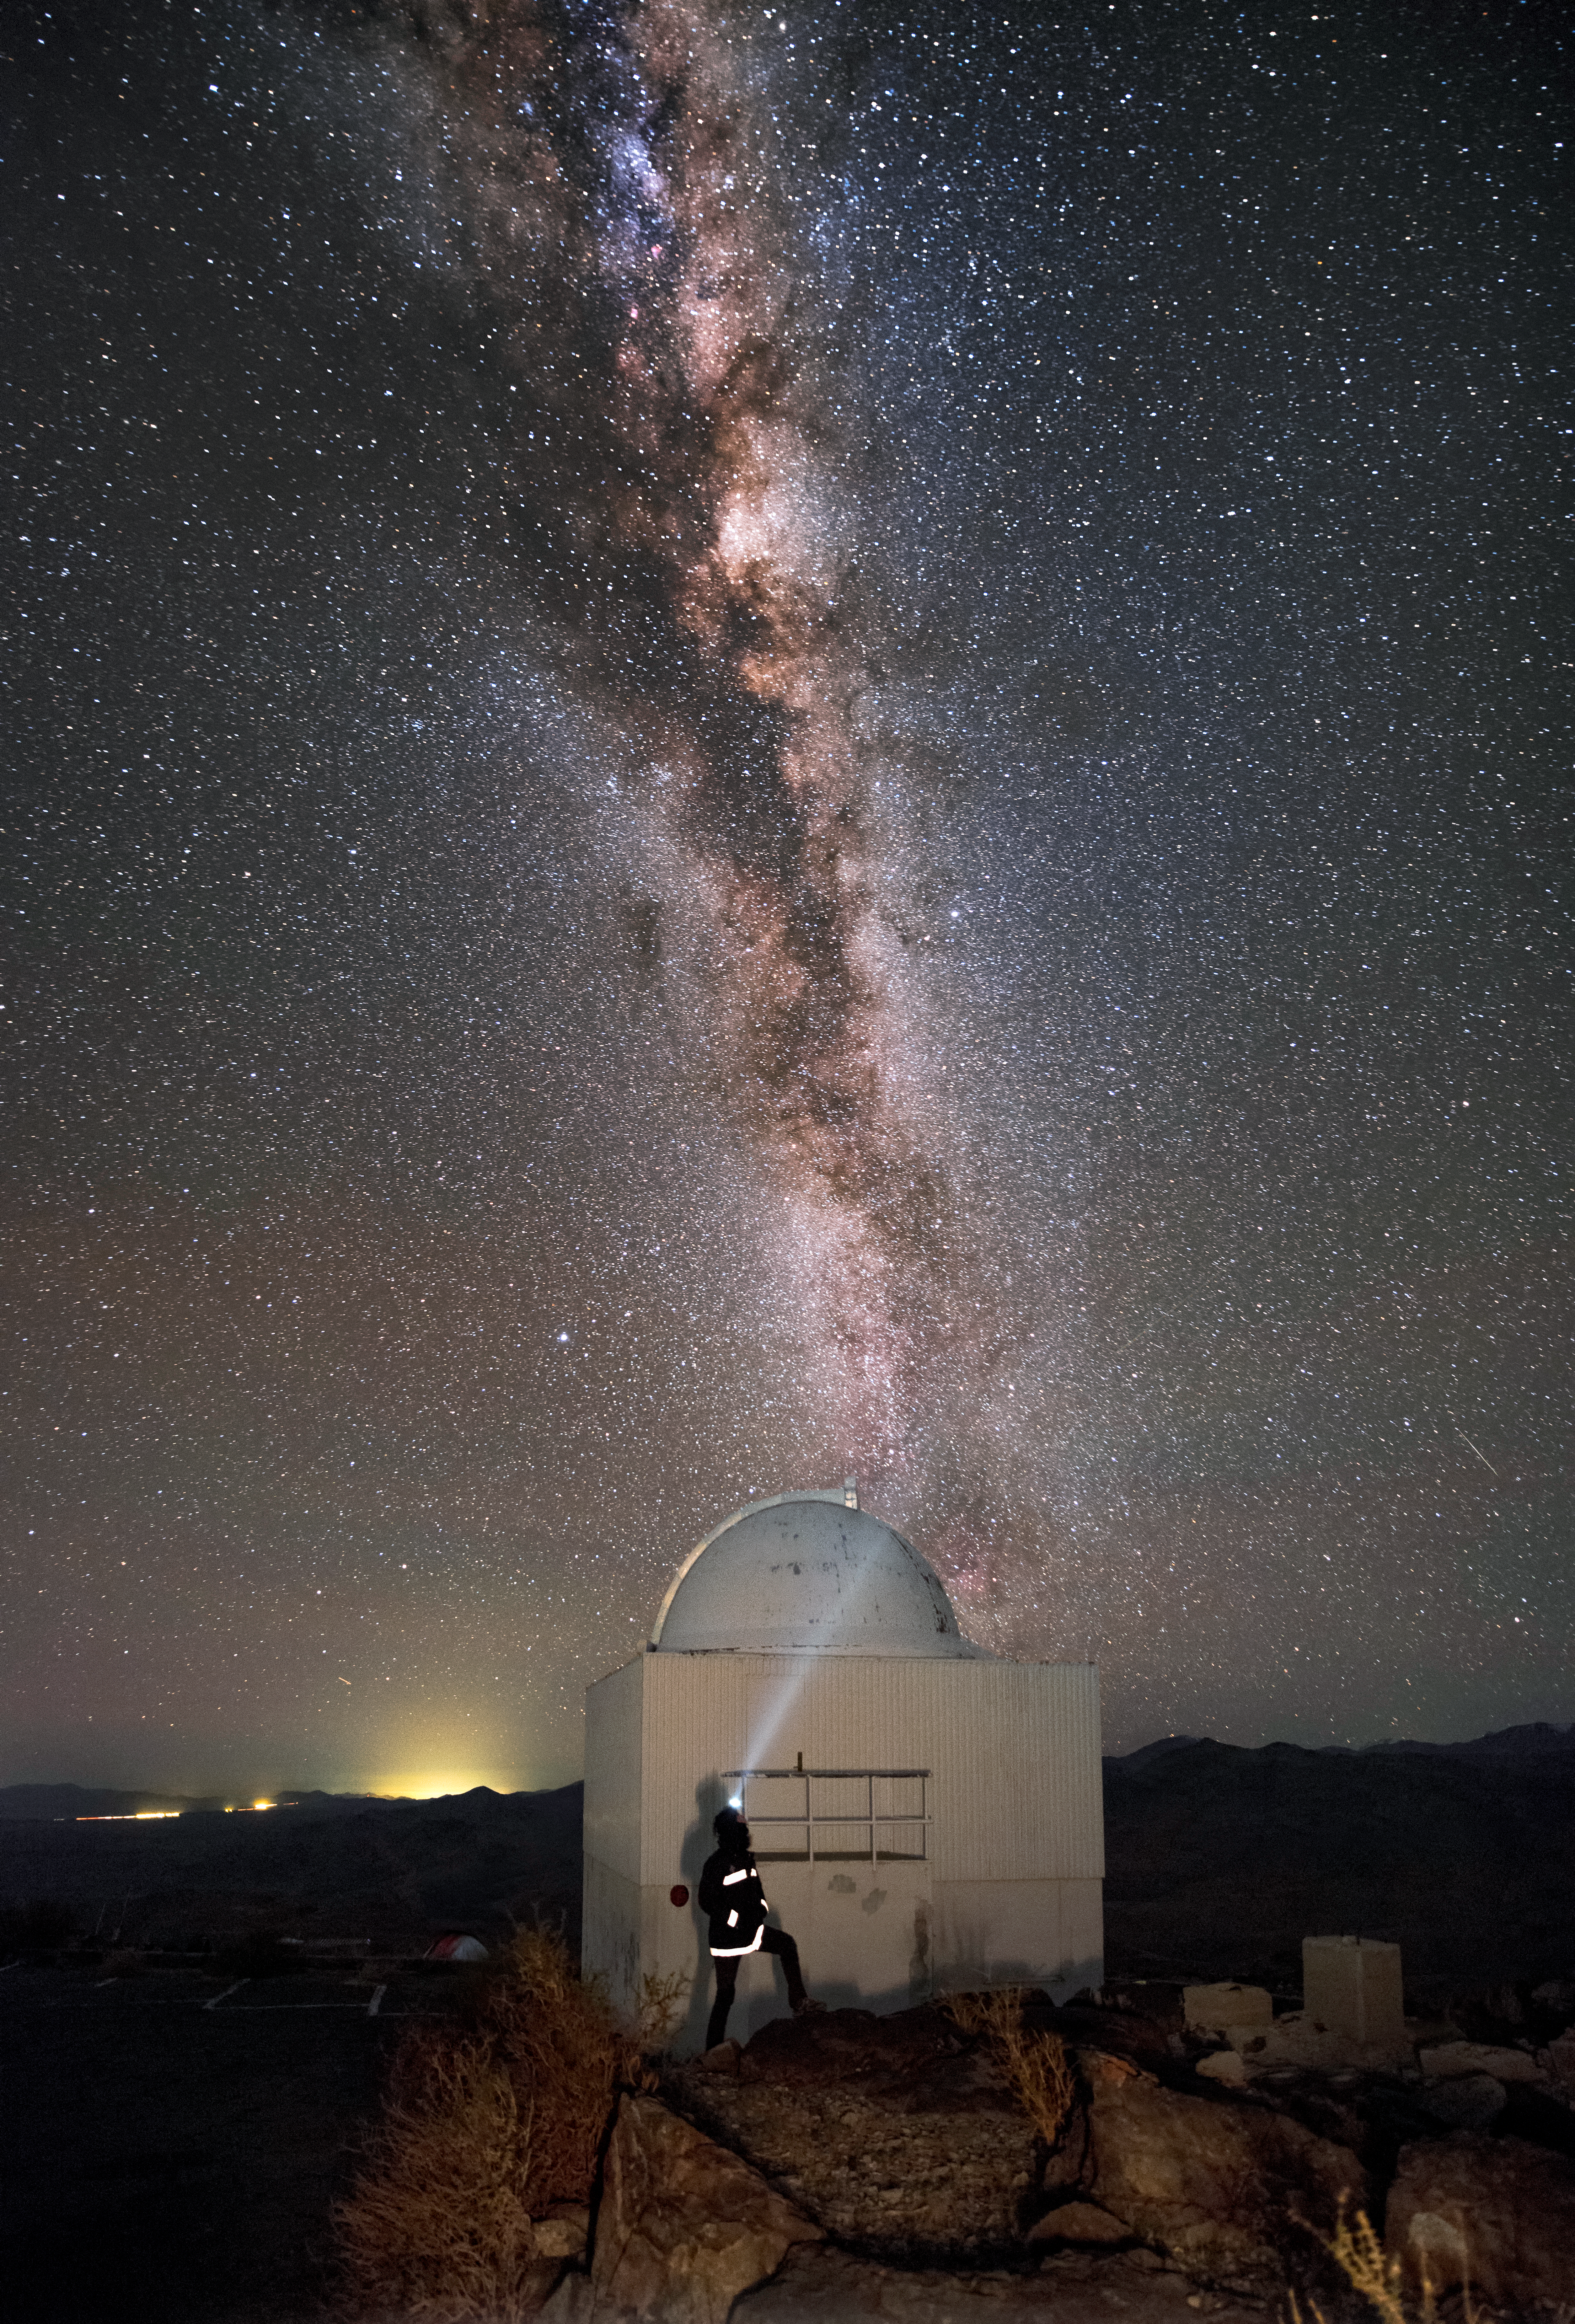

Looking up at the Milky Way galaxy

Looking up at the Milky way galaxy. The image features the decommissioned Danish 0.5-metre telescope at La Silla Observatory in Chile.

Credit: A. Ghizzi Panizza/ESO